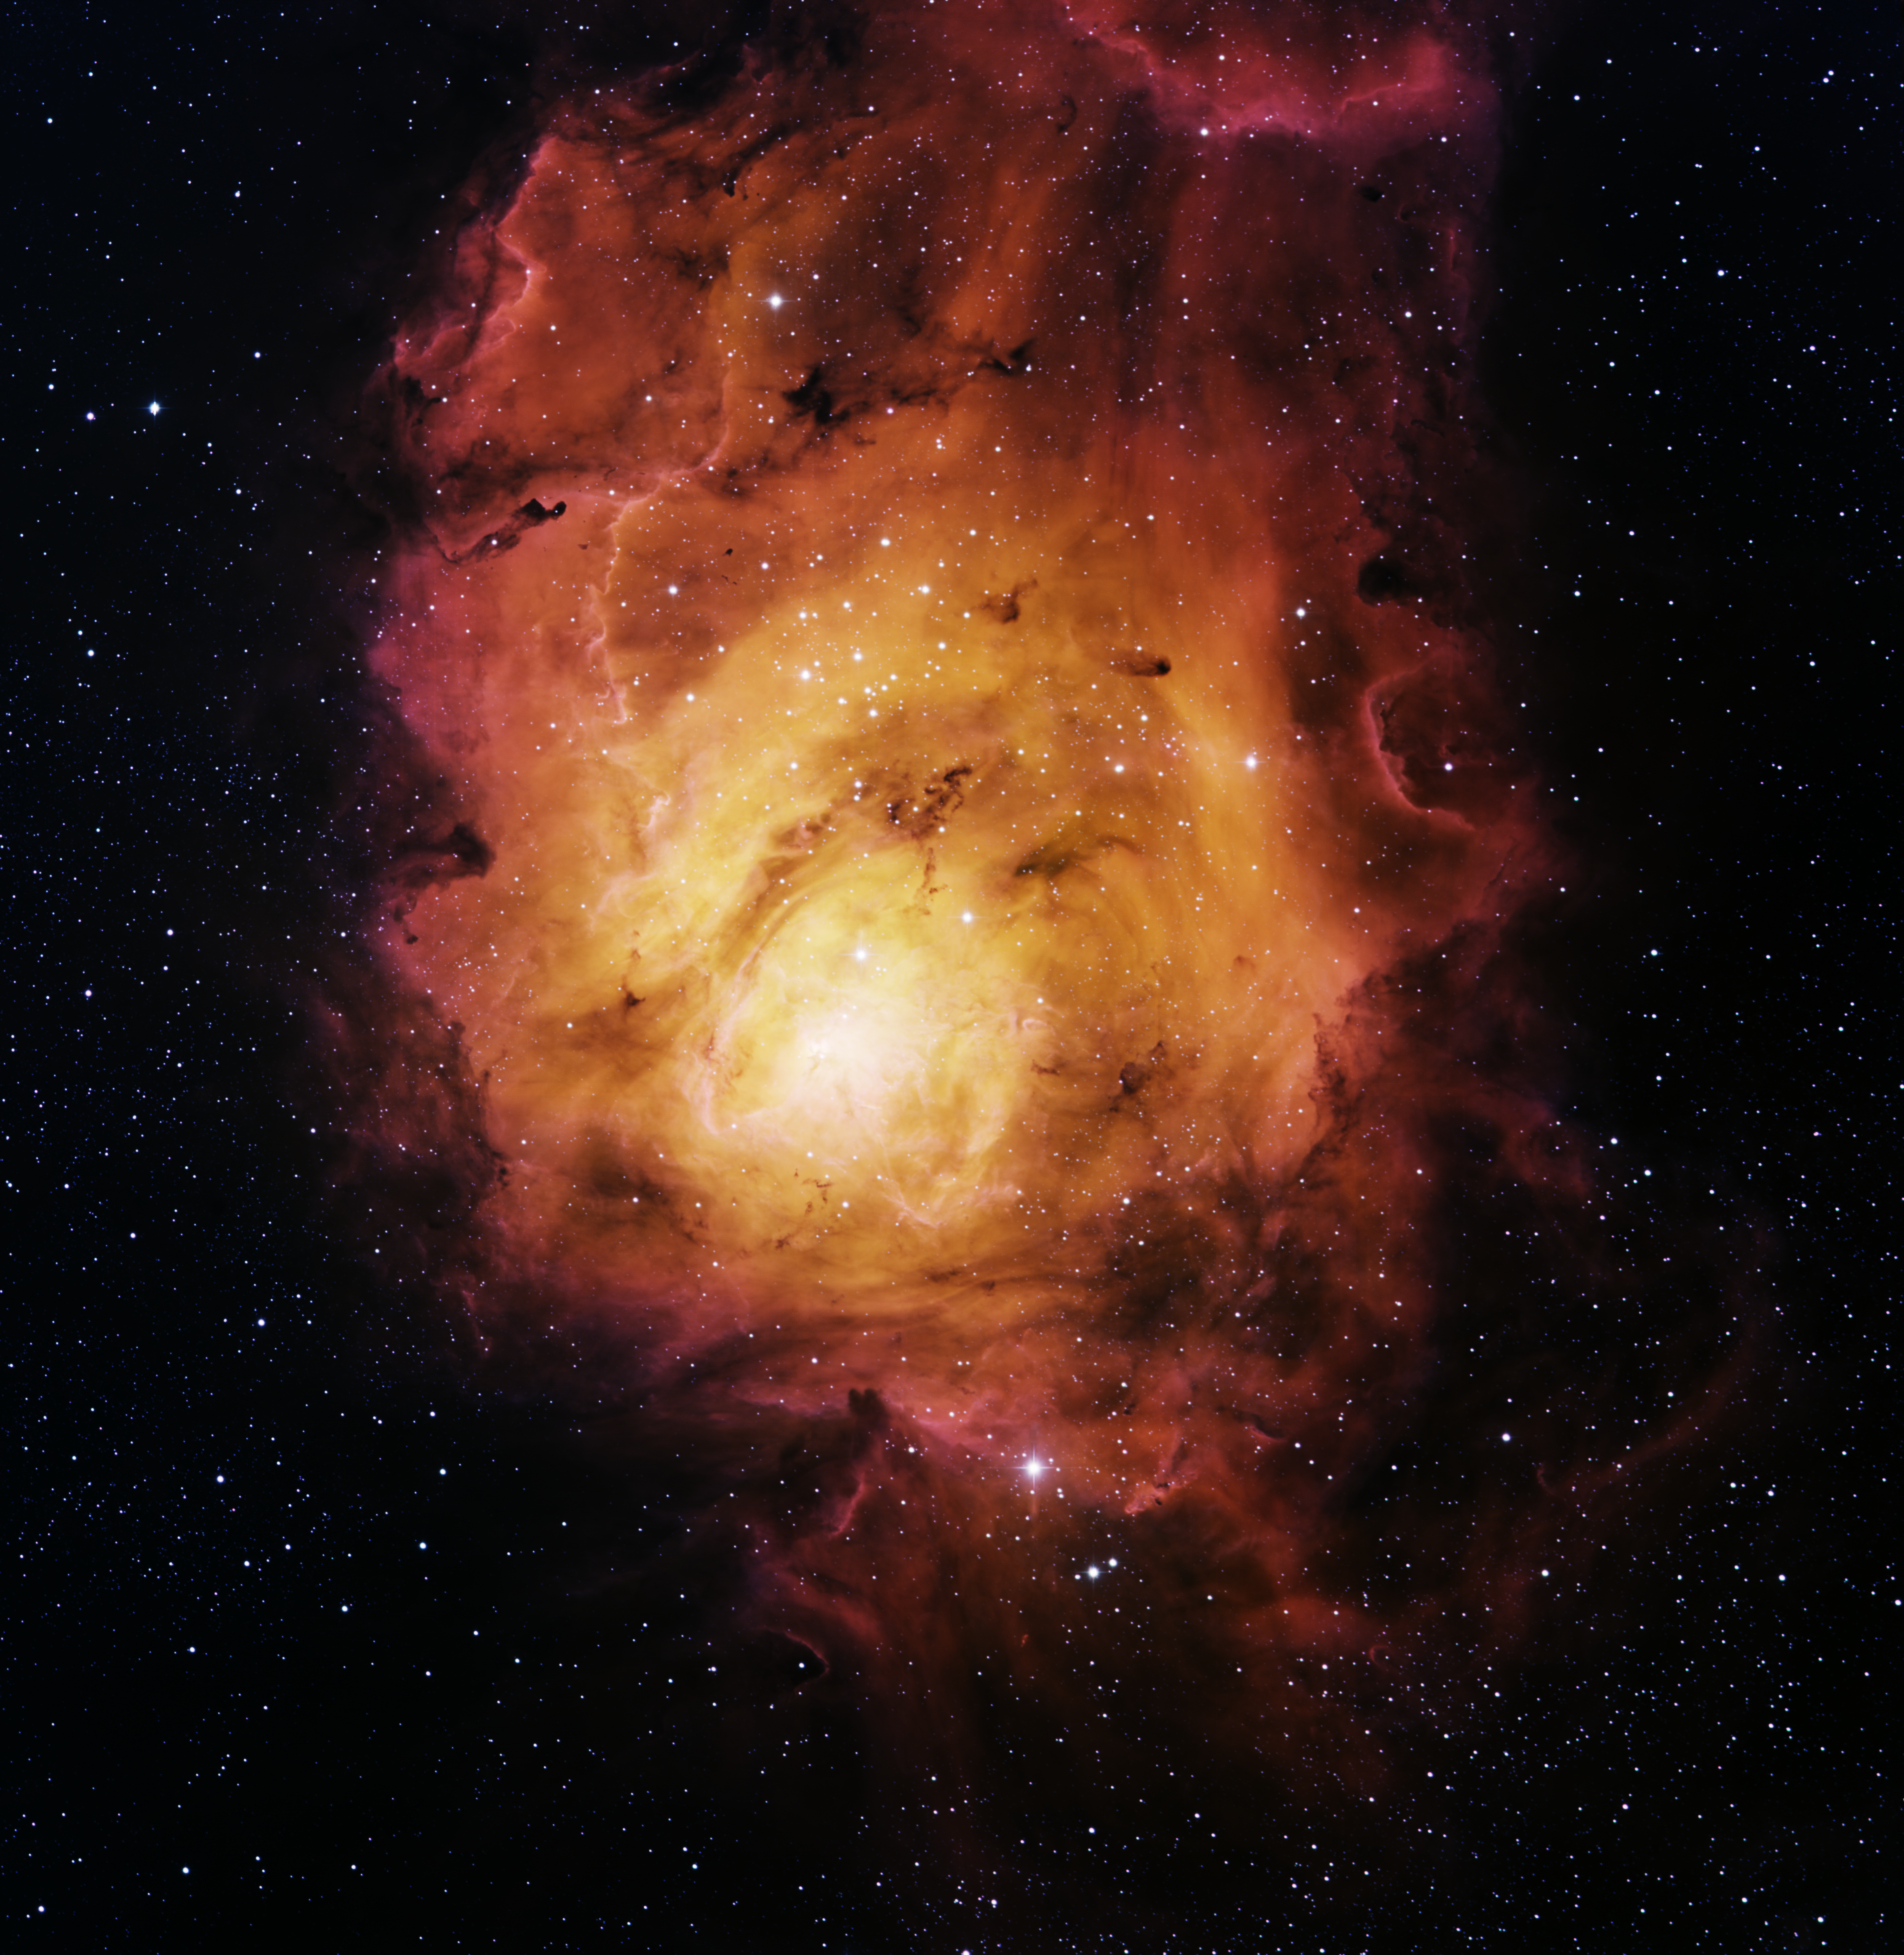

M8, Lagoon Nebula

This image was obtained with the wide-field view of the Mosaic camera on the KPNO 0.9m-meter telescope at Kitt Peak National Observatory. M8 is a giant star forming region. It is so big that it is faintly visible to the naked eye. The gas in the nebula is energized by a massive star at its center, causing the gas to glow. The dark objects within the nebula are called Bok globules, and are dense clouds of gas in which new stars are forming. The image was generated with observations in Hydrogen alpha (red), Oxygen [OIII] (green) and Sulfur [SII] (blue) filters. In this image, North is left, East is down

Credit: T.A. Rector (University of Alaska Anchorage)